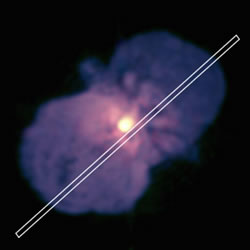

PHOENIX spectrograph long-slit aperture position

One of the five PHOENIX spectrograph long-slit aperture positions superposed on a 2-micron HST/NICMOS image of Eta Carinae.

Credit: International Gemini Observatory/NOIRLab/NSF/AURA